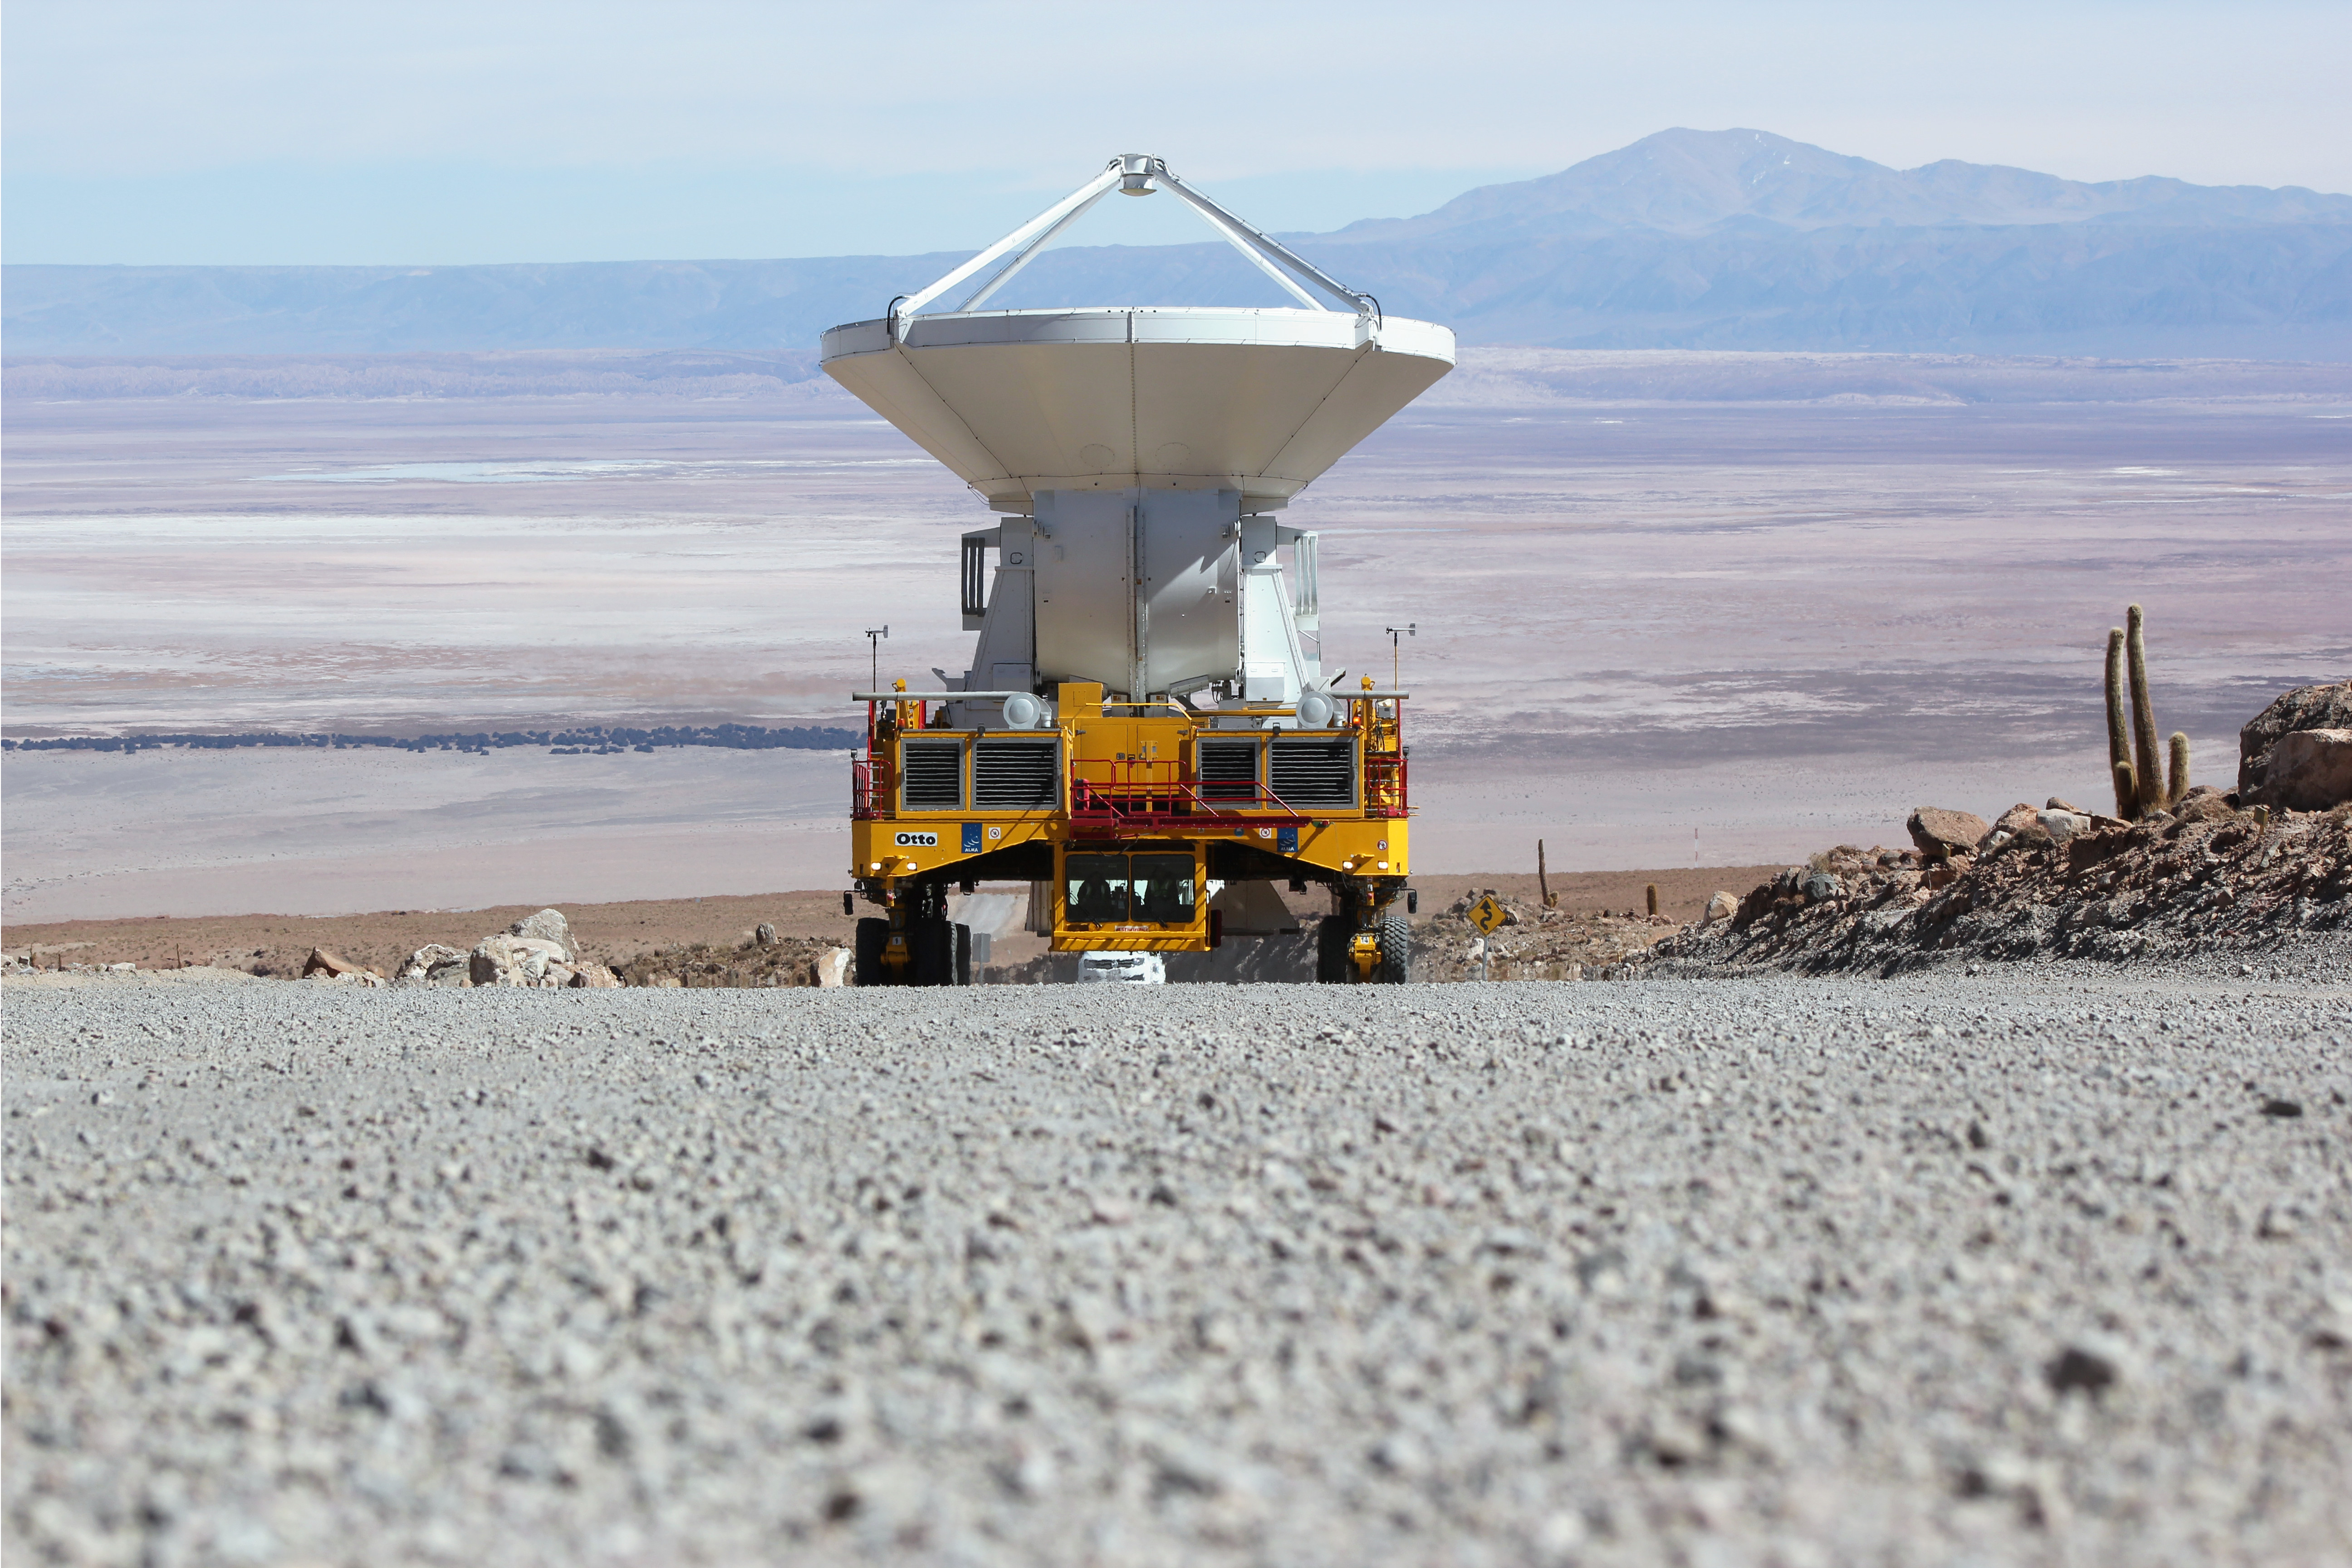

The first European antenna for ALMA

The first European antenna for ALMA reaches new heights, seen here being transported to the observatory’s Array Operations Site (AOS). The 12-meter diameter antenna arrived at the Chajnantor plateau, 5000 meters above sea level, to join antennas from the other international ALMA partners.

Credit: S. Stanghellini (ESO)